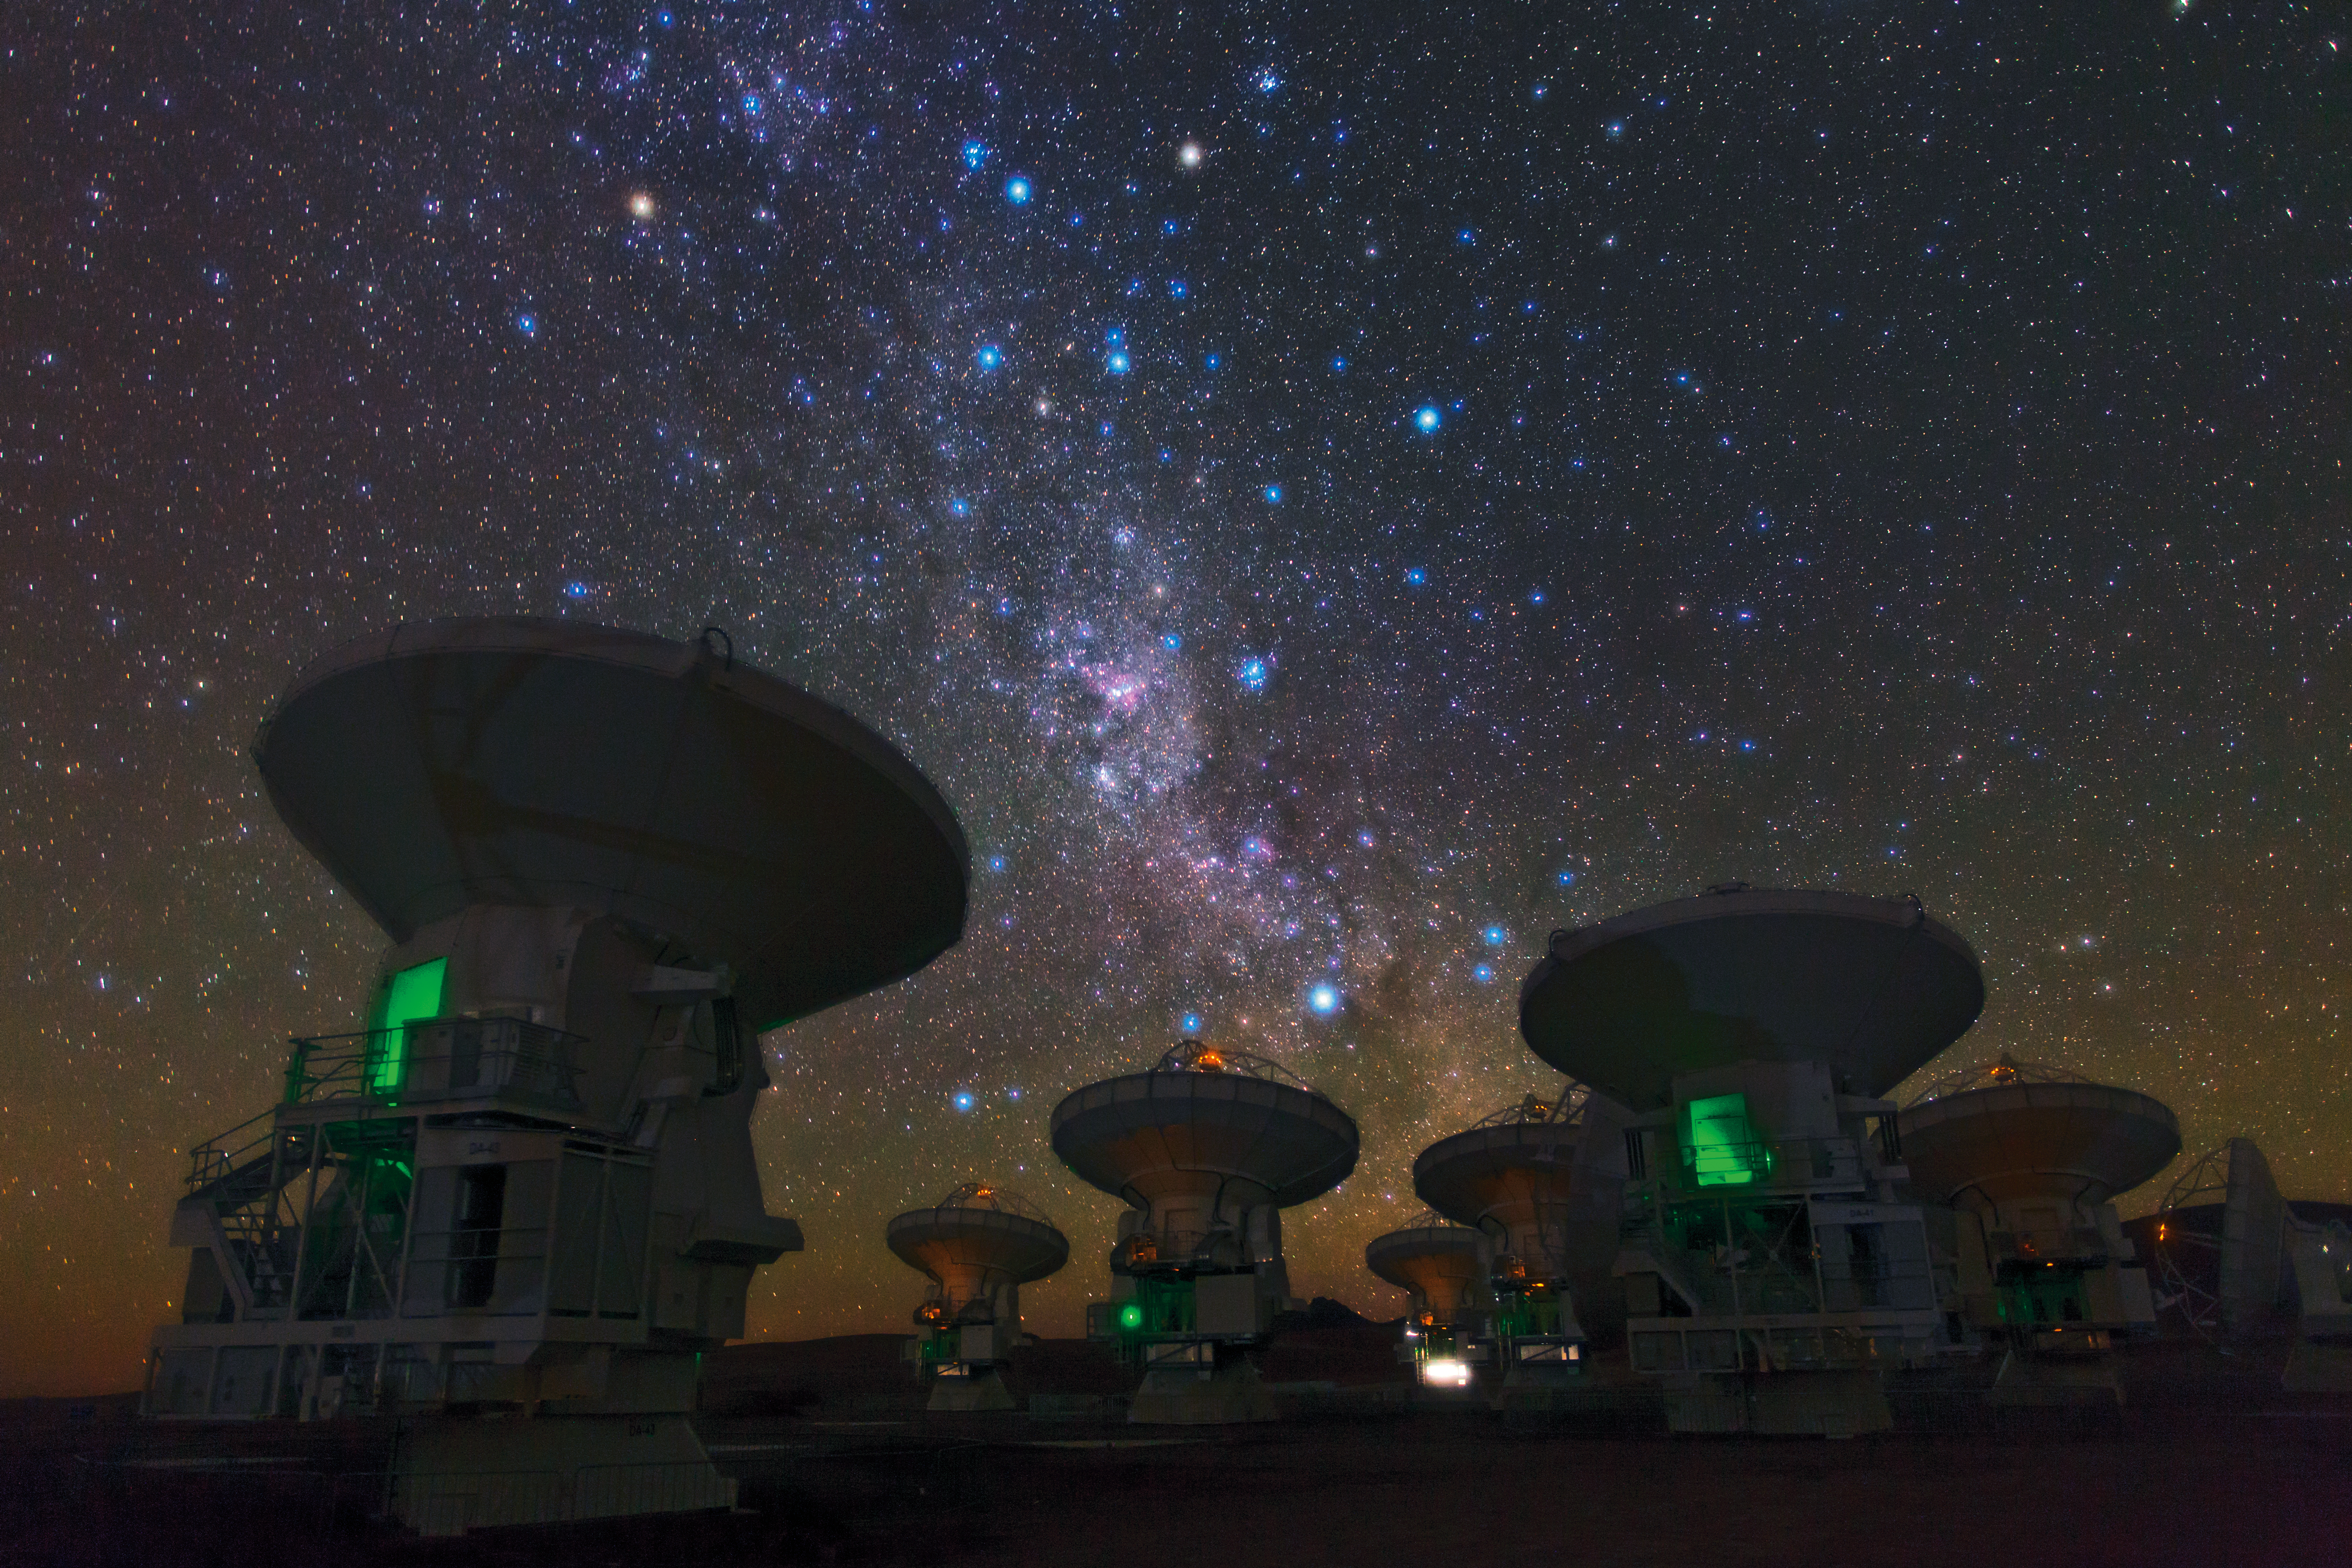

The southern Milky Way above ALMA

ESO Photo Ambassador Babak Tafreshi snapped this remarkable image of the antennas of the Atacama Large Millimeter/submillimeter Array (ALMA), set against the splendour of the Milky Way. The richness of the sky in this picture attests to the unsurpassed conditions for astronomy on the 5000-metre-high Chajnantor plateau in Chile’s Atacama region.

This view shows the constellations of Carina (The Keel) and Vela (The Sails). The dark, wispy dust clouds of the Milky Way streak from middle top left to middle bottom right. The bright orange star in the upper left is Suhail in Vela, while the similarly orange star in the upper middle is Avior, in Carina. Of the three bright blue stars that form an “L” near these stars, the left two belong to Vela, and the right one to Carina. And exactly in the centre of the image below these stars gleams the pink glow of the Carina Nebula (eso1208).

ESO, the European partner in ALMA, is providing 25 of the 66 antennas that will make up the completed telescope. The two antennas closest to the camera, on which the careful viewer can find the markings “DA-43” and “DA-41”, are examples of these European antennas. Construction of the full ALMA array will be completed in 2013, but the telescope is already making scientific observations with a partial array of antennas.

Babak Tafreshi is founder of The World At Night, a programme to create and exhibit a collection of stunning photographs and time-lapse videos of the world’s most beautiful and historic sites against a night-time backdrop of stars, planets and celestial events.

ALMA, an international astronomy facility, is a partnership of Europe, North America and East Asia in cooperation with the Republic of Chile. ALMA construction and operations are led on behalf of Europe by ESO, on behalf of North America by the National Radio Astronomy Observatory (NRAO), and on behalf of East Asia by the National Astronomical Observatory of Japan (NAOJ). The Joint ALMA Observatory (JAO) provides the unified leadership and management of the construction, commissioning and operation of ALMA.

#L

Credit: ESO/B. Tafreshi (twanight.org)